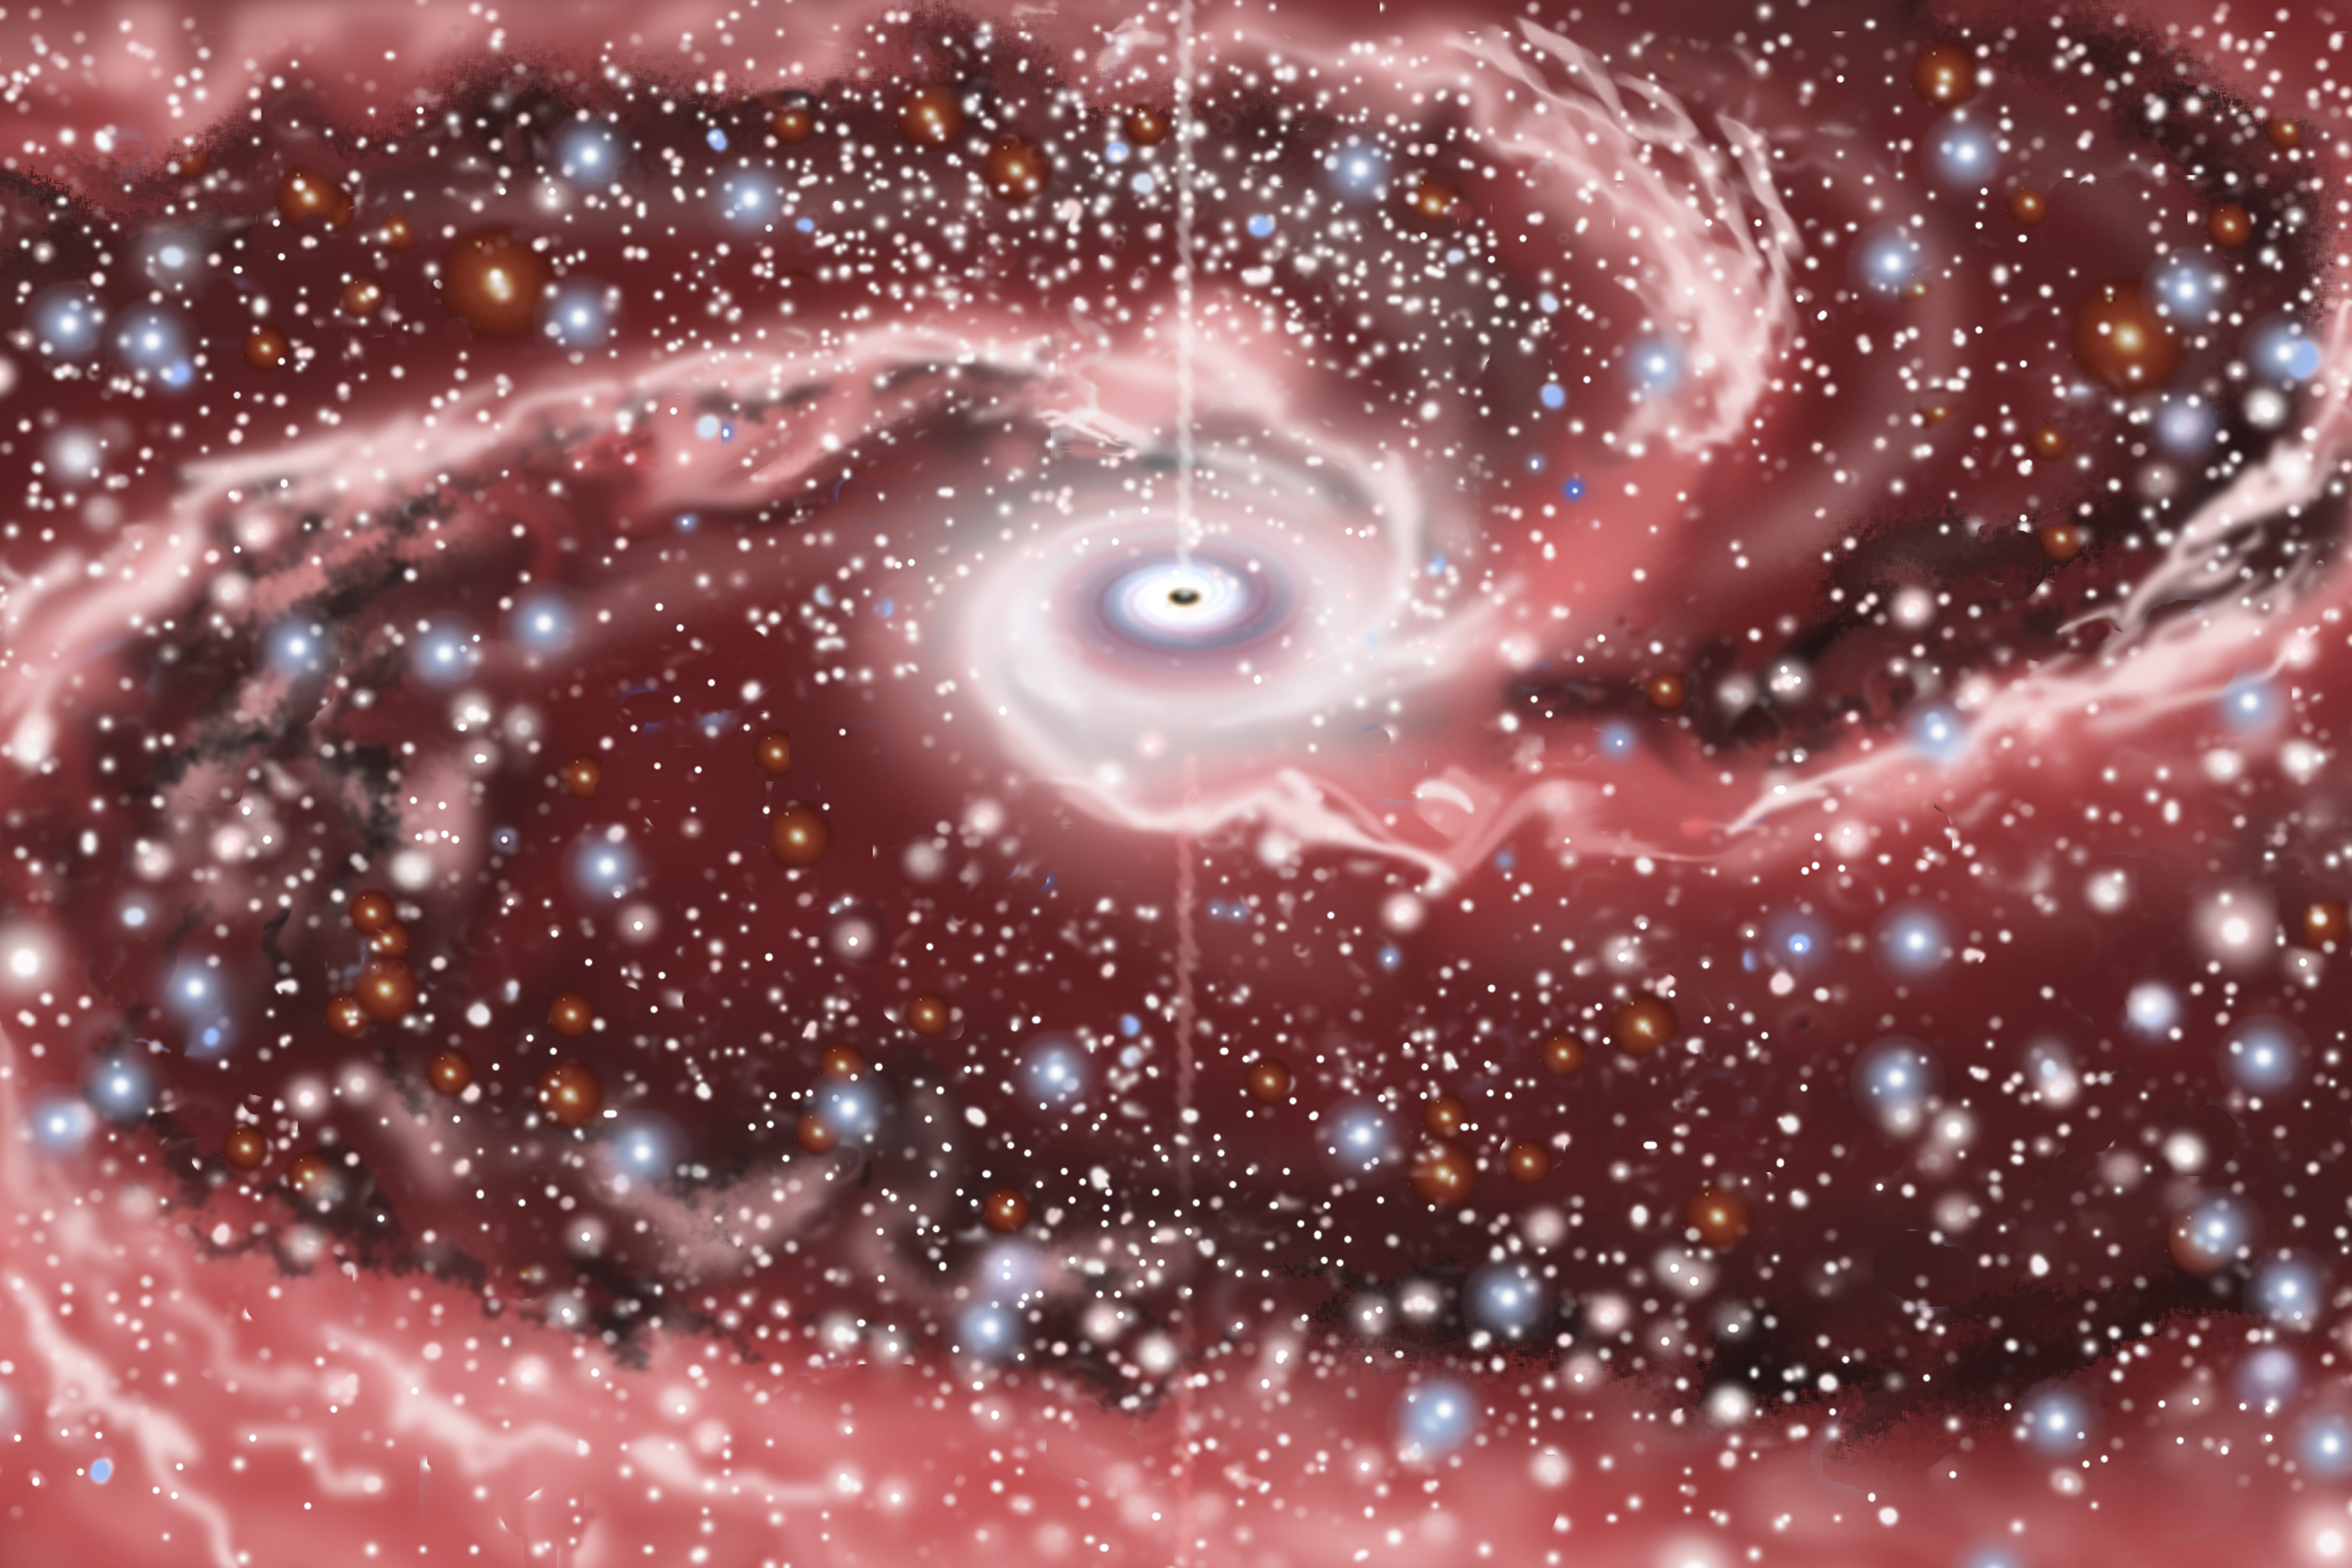

NGC 1097

Credit: All artwork courtesy of Gemini Observatory by Jon Lomberg